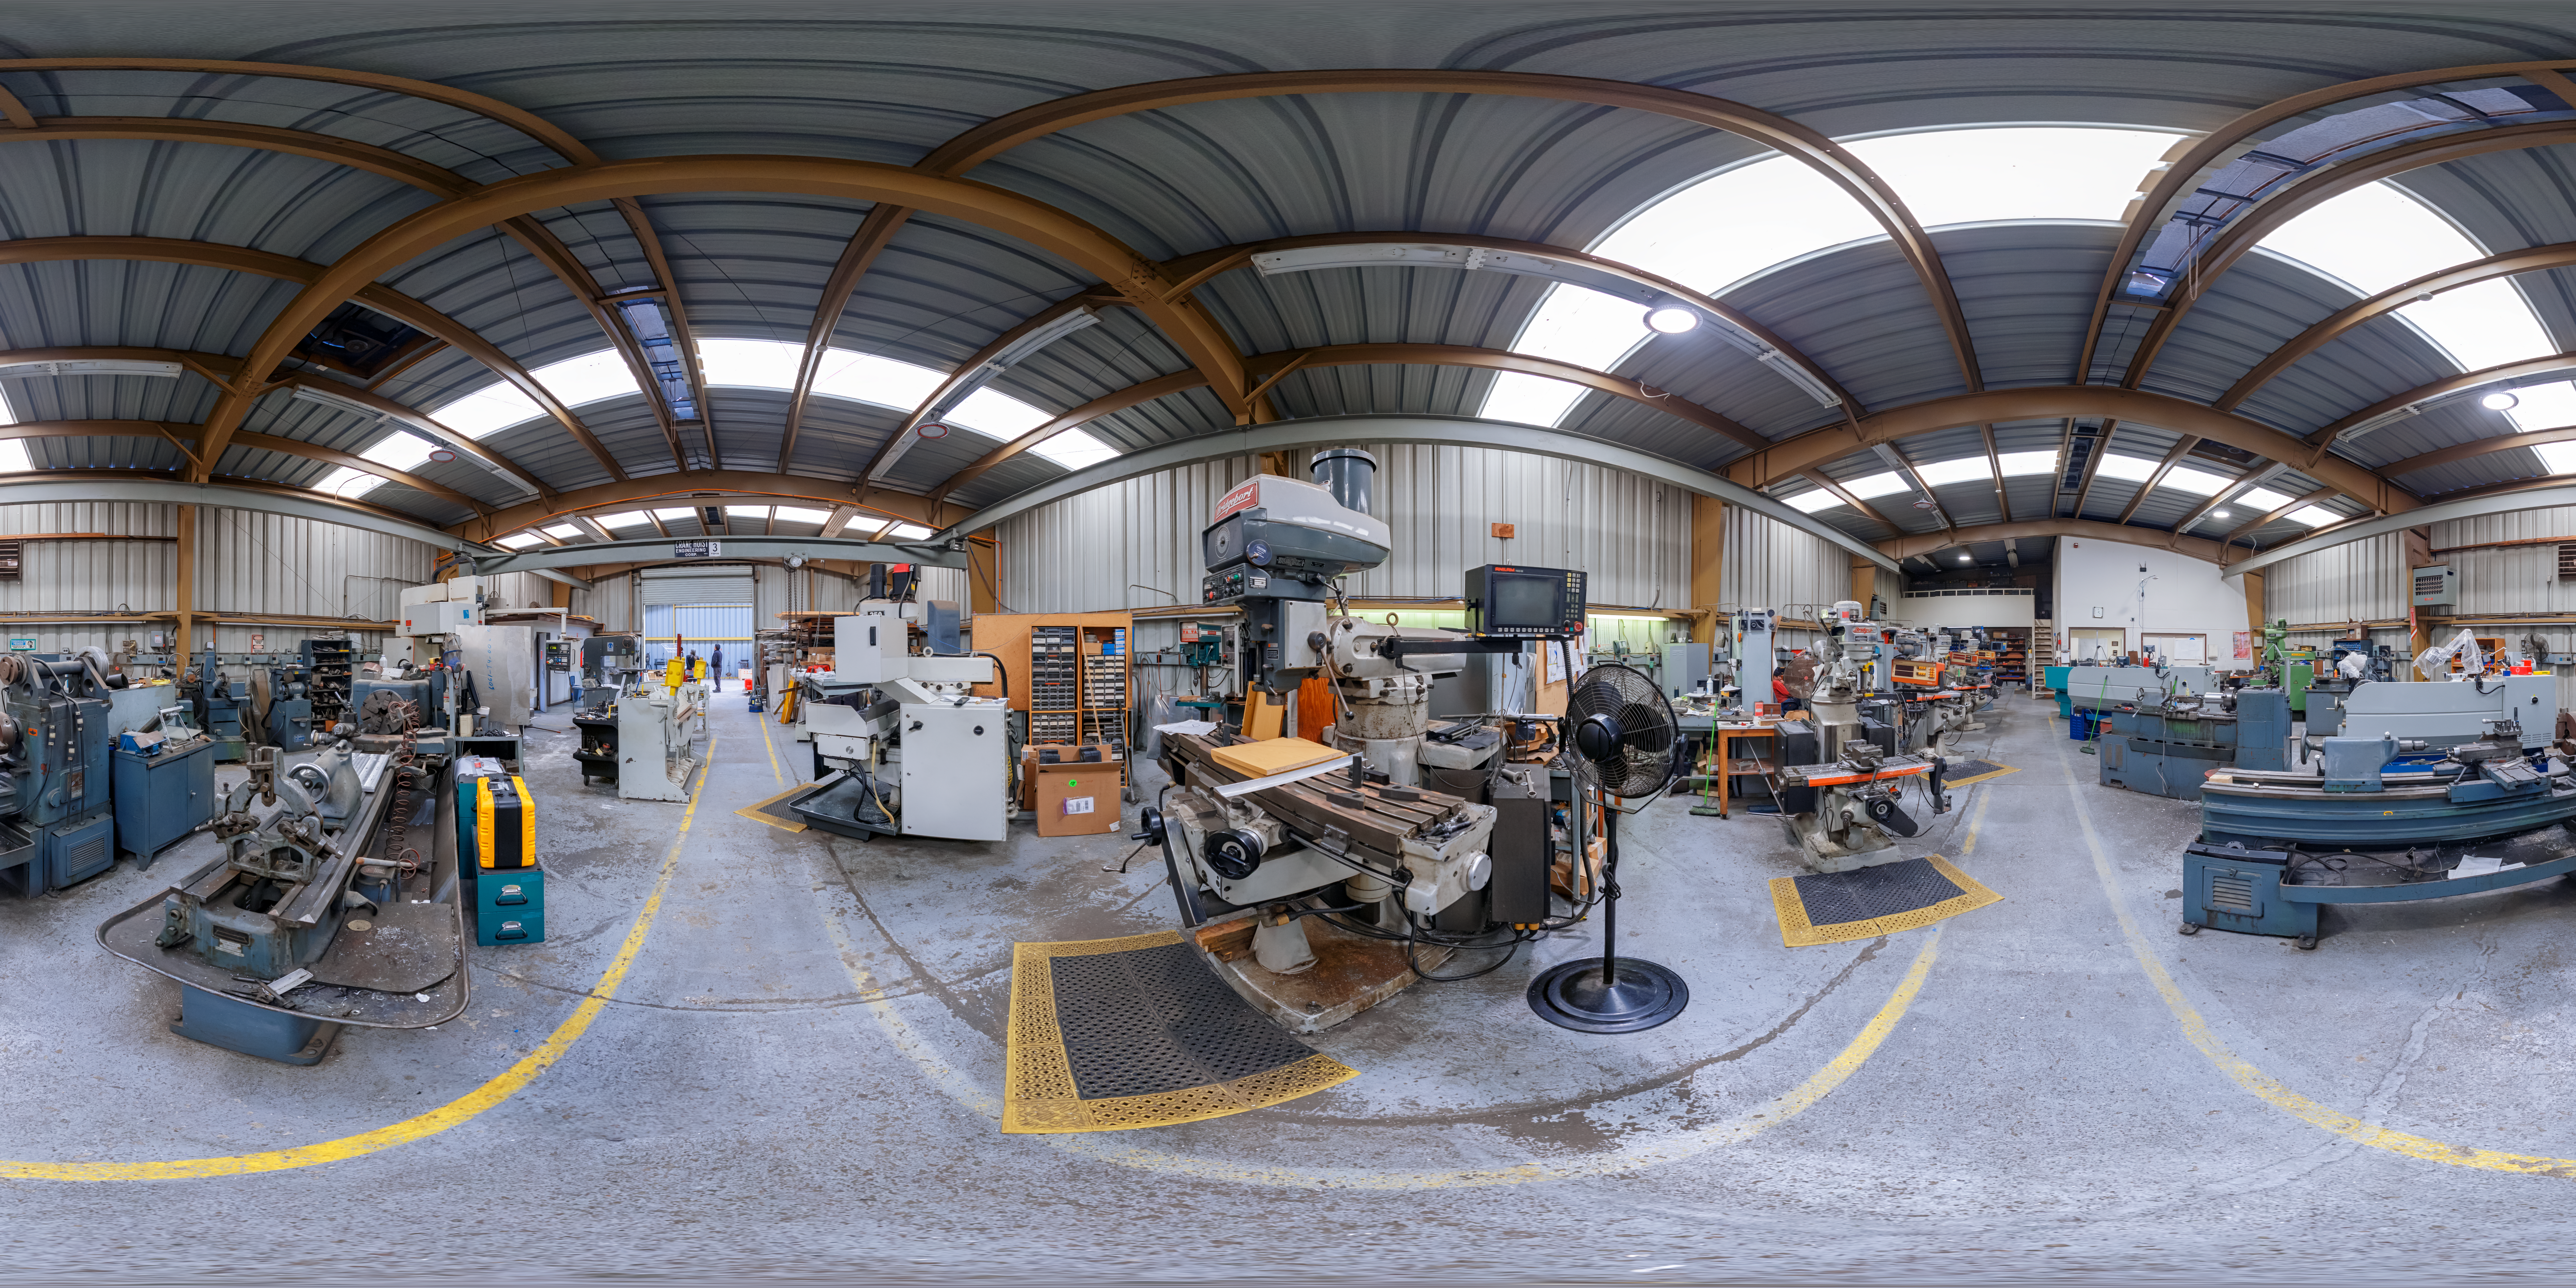

360 Panoramic of AURA Recinto Metal Shop

This is a 360-degree panorama image of the metal shop at the AURA Recinto building in La Serena, Chile.

Credit: NOIRLab/AURA/NSF/P. Horálek